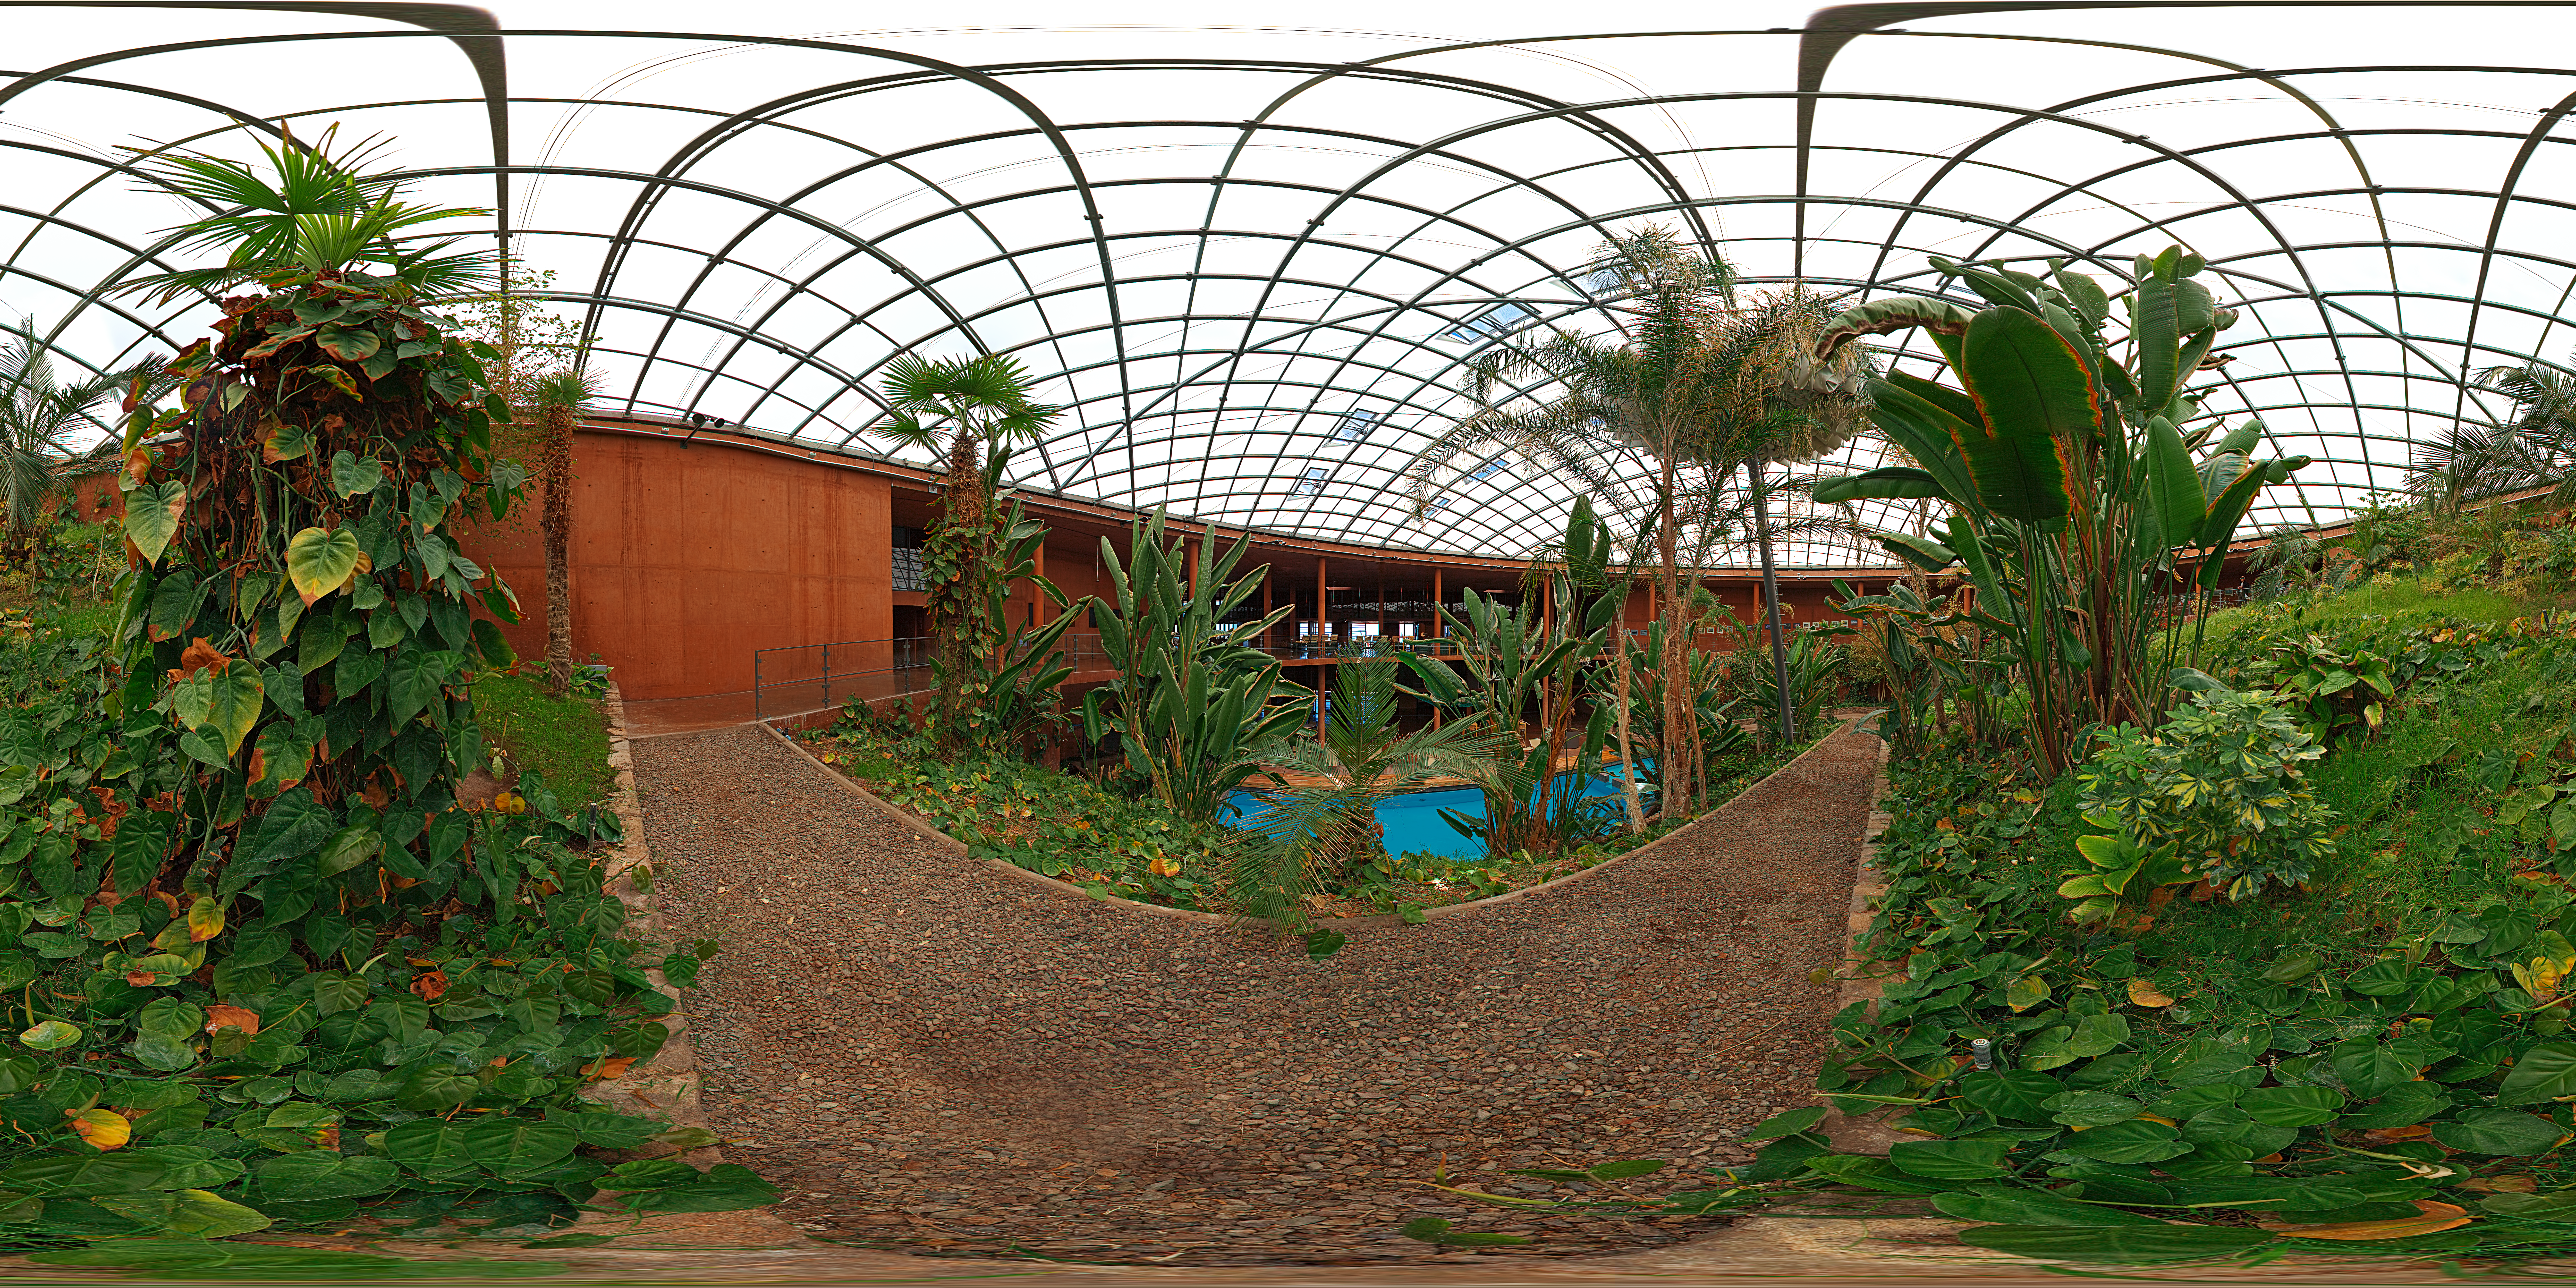

Garden panorama

This is a 360 degree panorama of the garden at La Residencia at Paranal, a green shelter from the harsh environment atop the mountain.

Credit: ESO